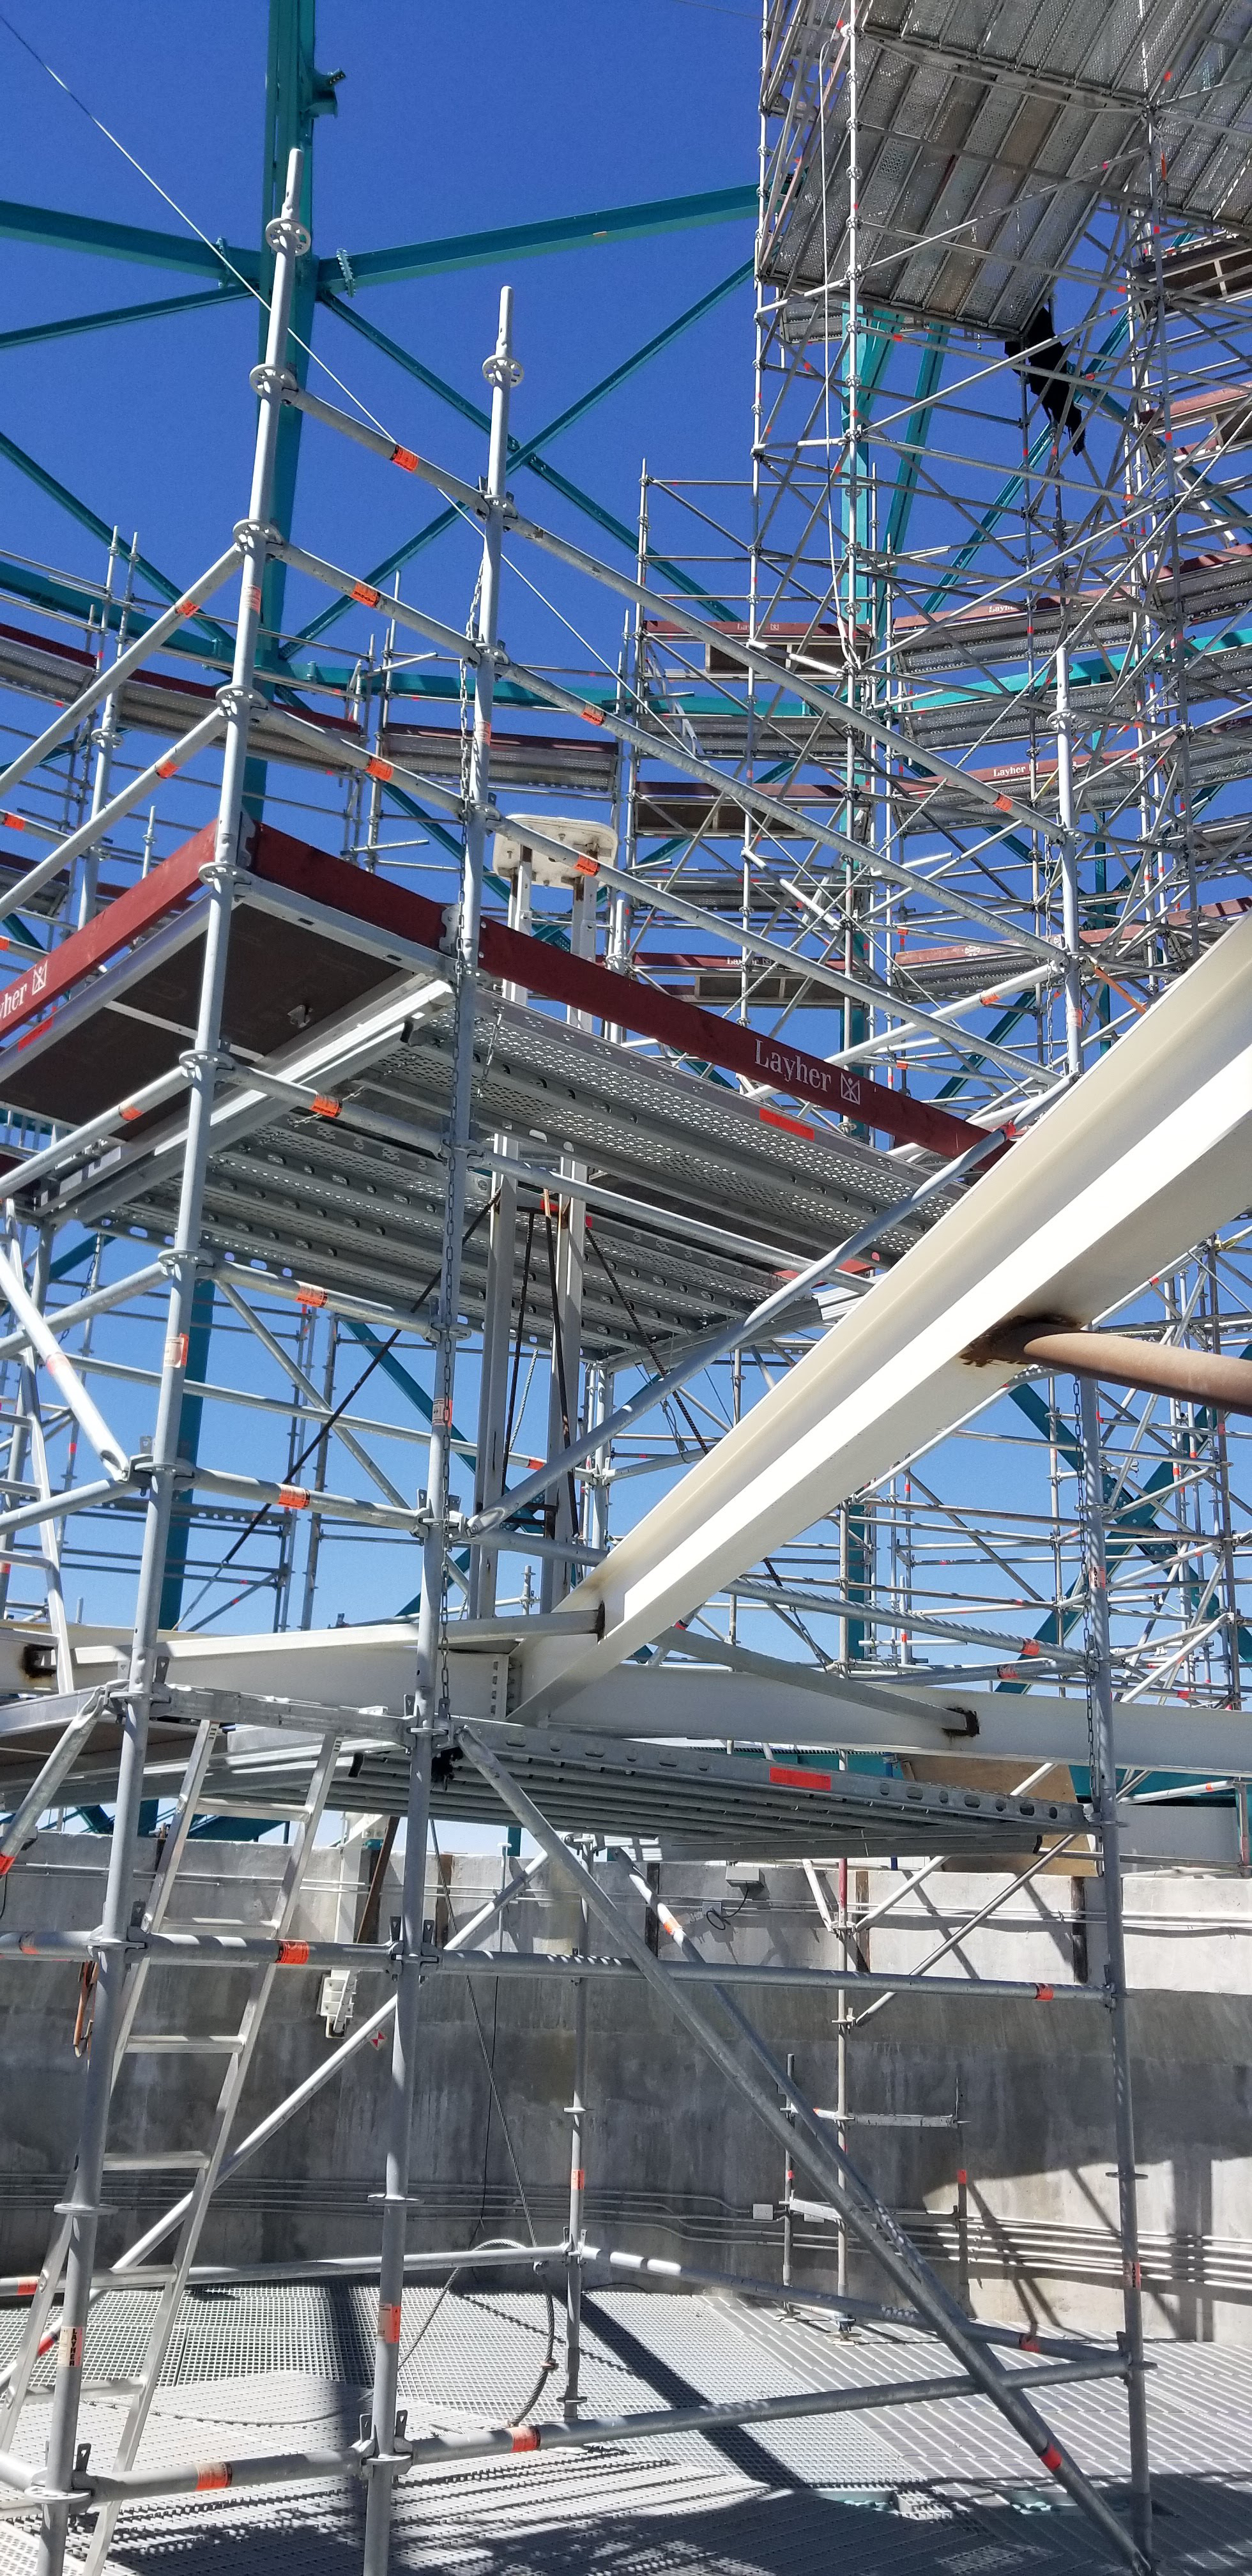

Summit Construction Progress March 2019

The summit has been buzzing with activity this month; highlights include the ongoing assembly and verification of the Coating Plant, Secondary Mirror (M2) cell assembly unpacking and integration with the M2 cart, and progress on the Dome, including installation of the side wall purlins and upper dome platform.

Credit: Rubin Observatory/NSF/AURA